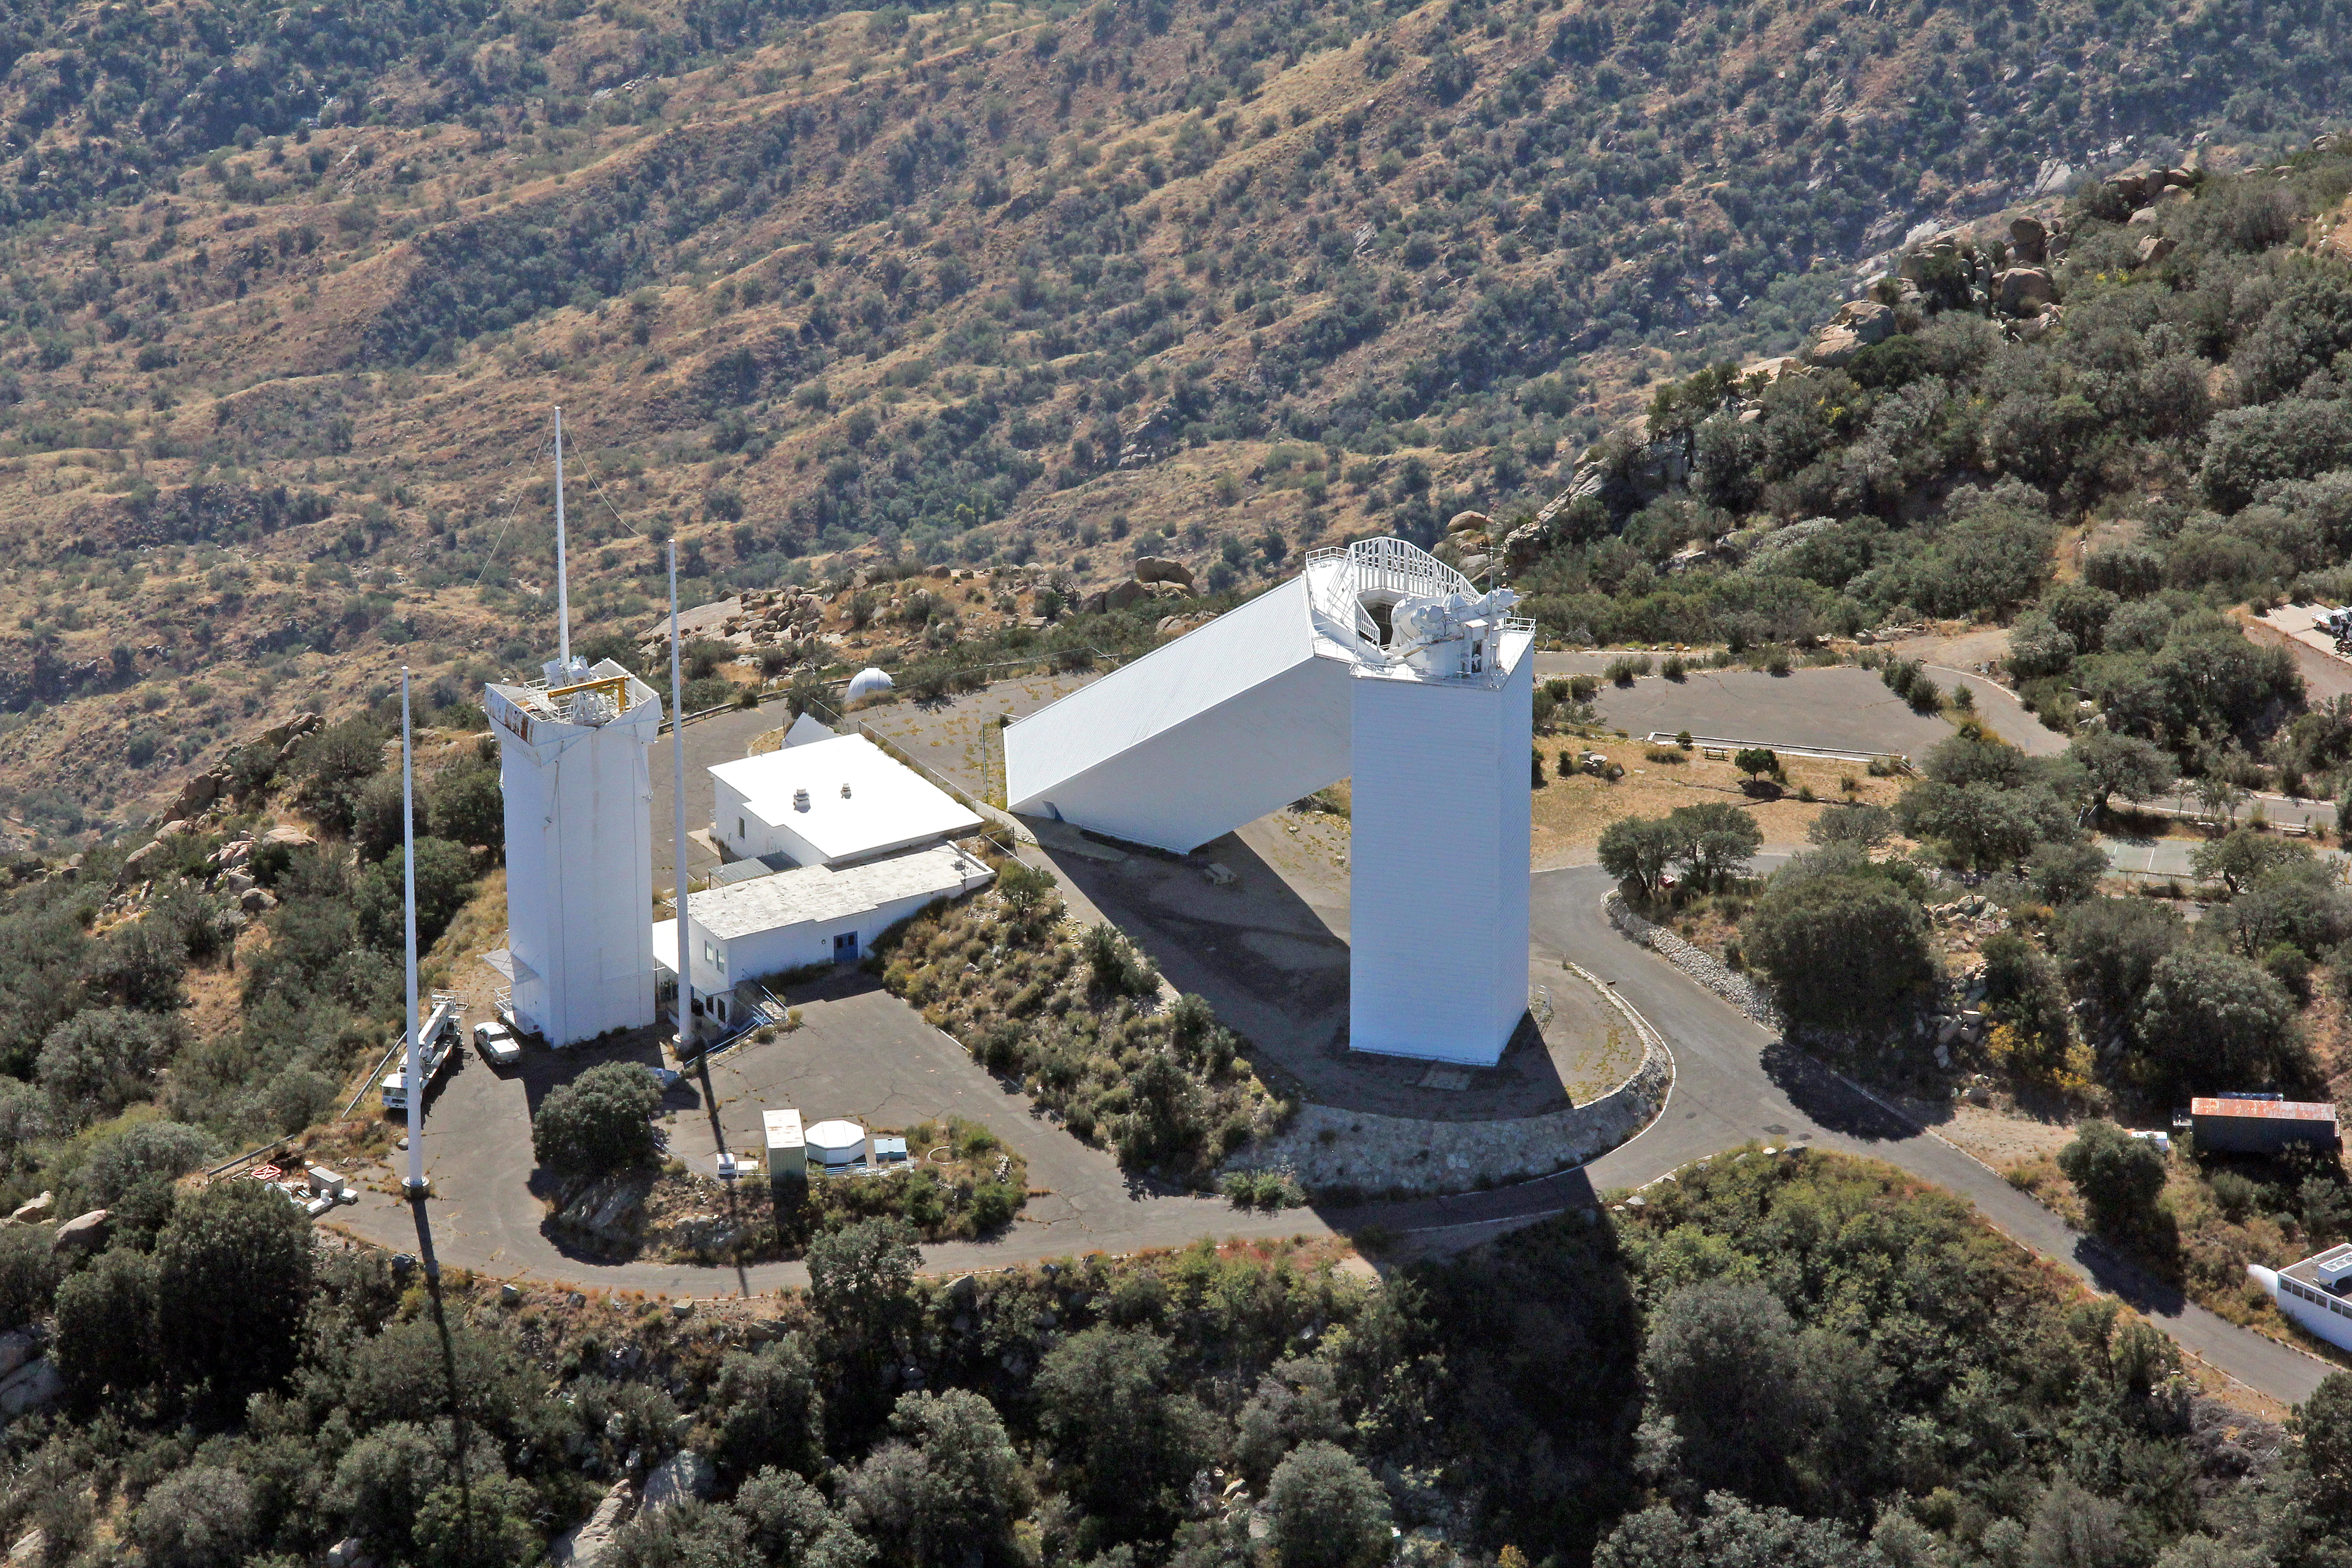

Aerial view of Kitt Peak National Observatory, 29 October 2012

Aerial view of the McMath-Pierce Solar Telescope at Kitt Peak National Observatory, from 29 October 2012.

Credit: P. Marenfeld/NOIRLab/NSF/AURA/ and E. Acosta/Vera C. Rubin Observatory/ NOIRLab/ NSF/ AURA